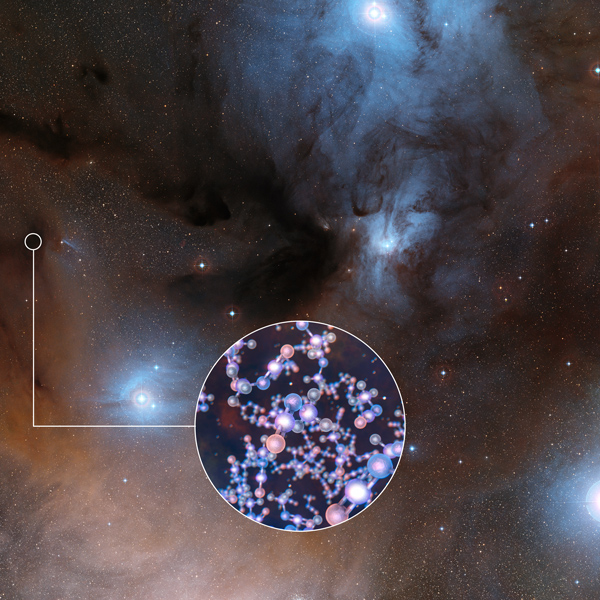

ALMA Finds Ingredient of Life Around Infant Sun-like Stars

ALMA Finds Ingredient of Life Around Infant Sun-like Stars

Credit: ALMA (ESO/NAOJ/NRAO)